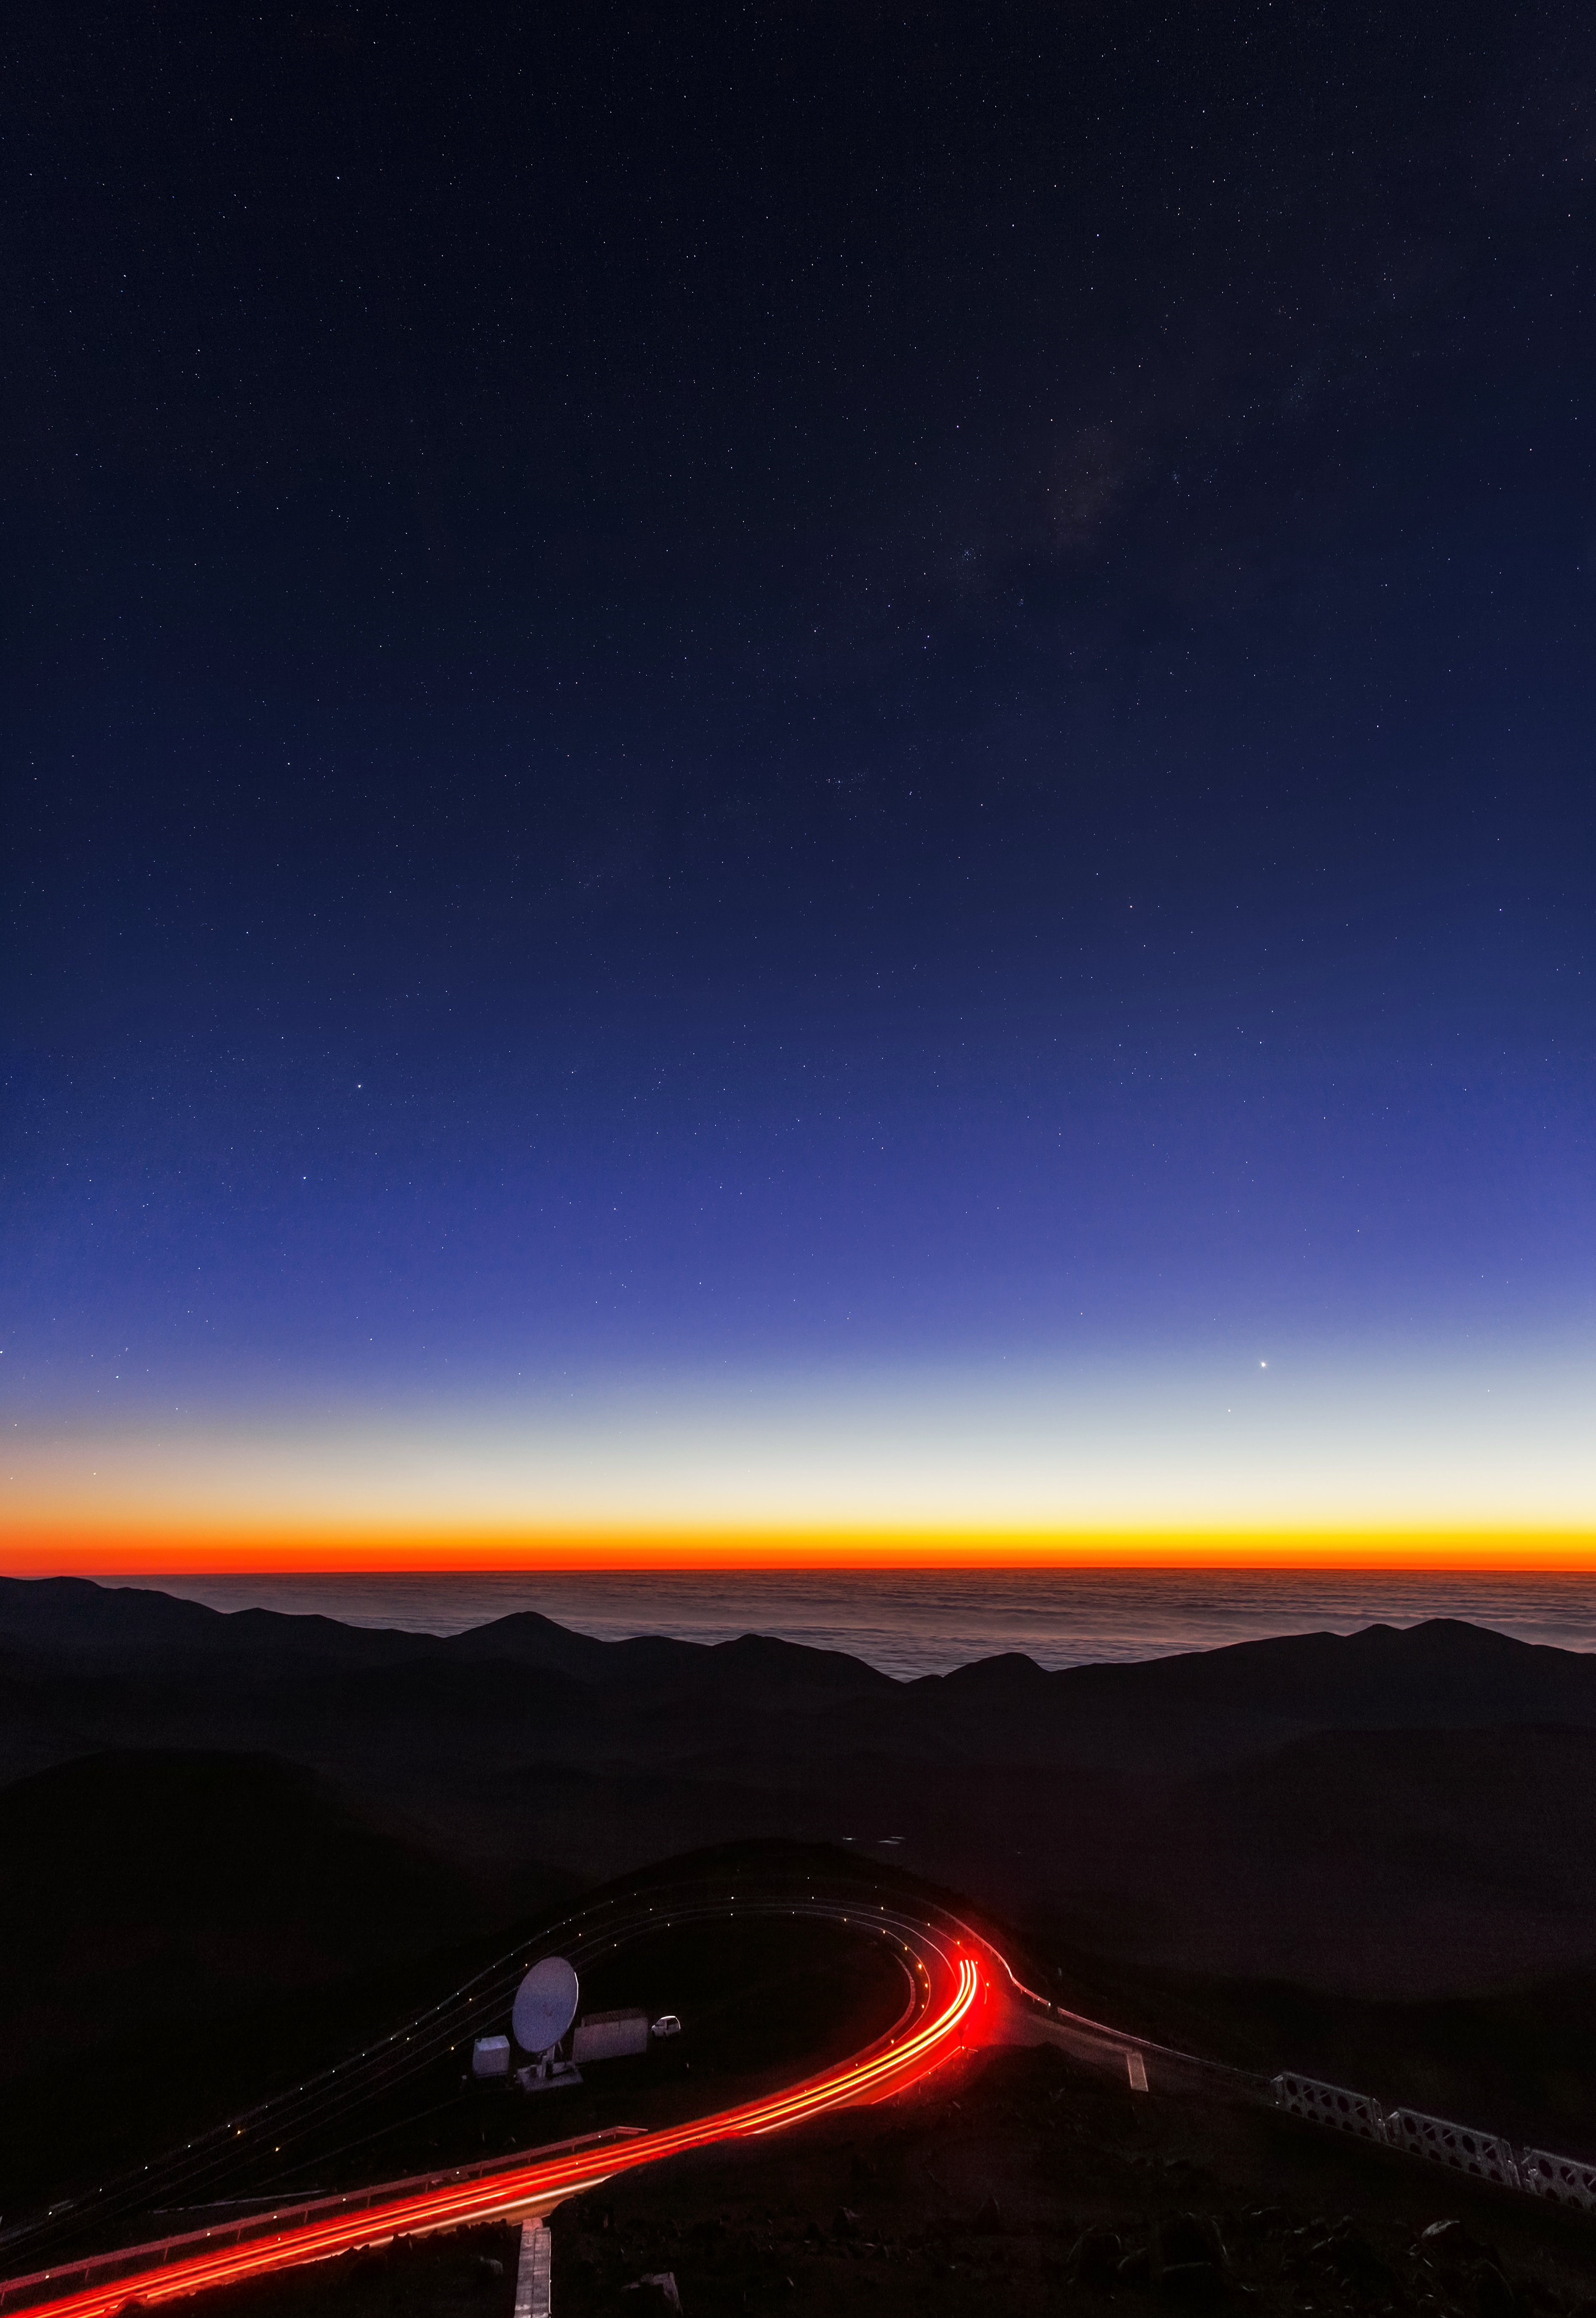

Looking down from Paranal at sunset

Looking down from Paranal at sunset. Car headlights can be seen along the roadway at the site.

Credit: ESOESO/B. Tafreshi (twanight.org)